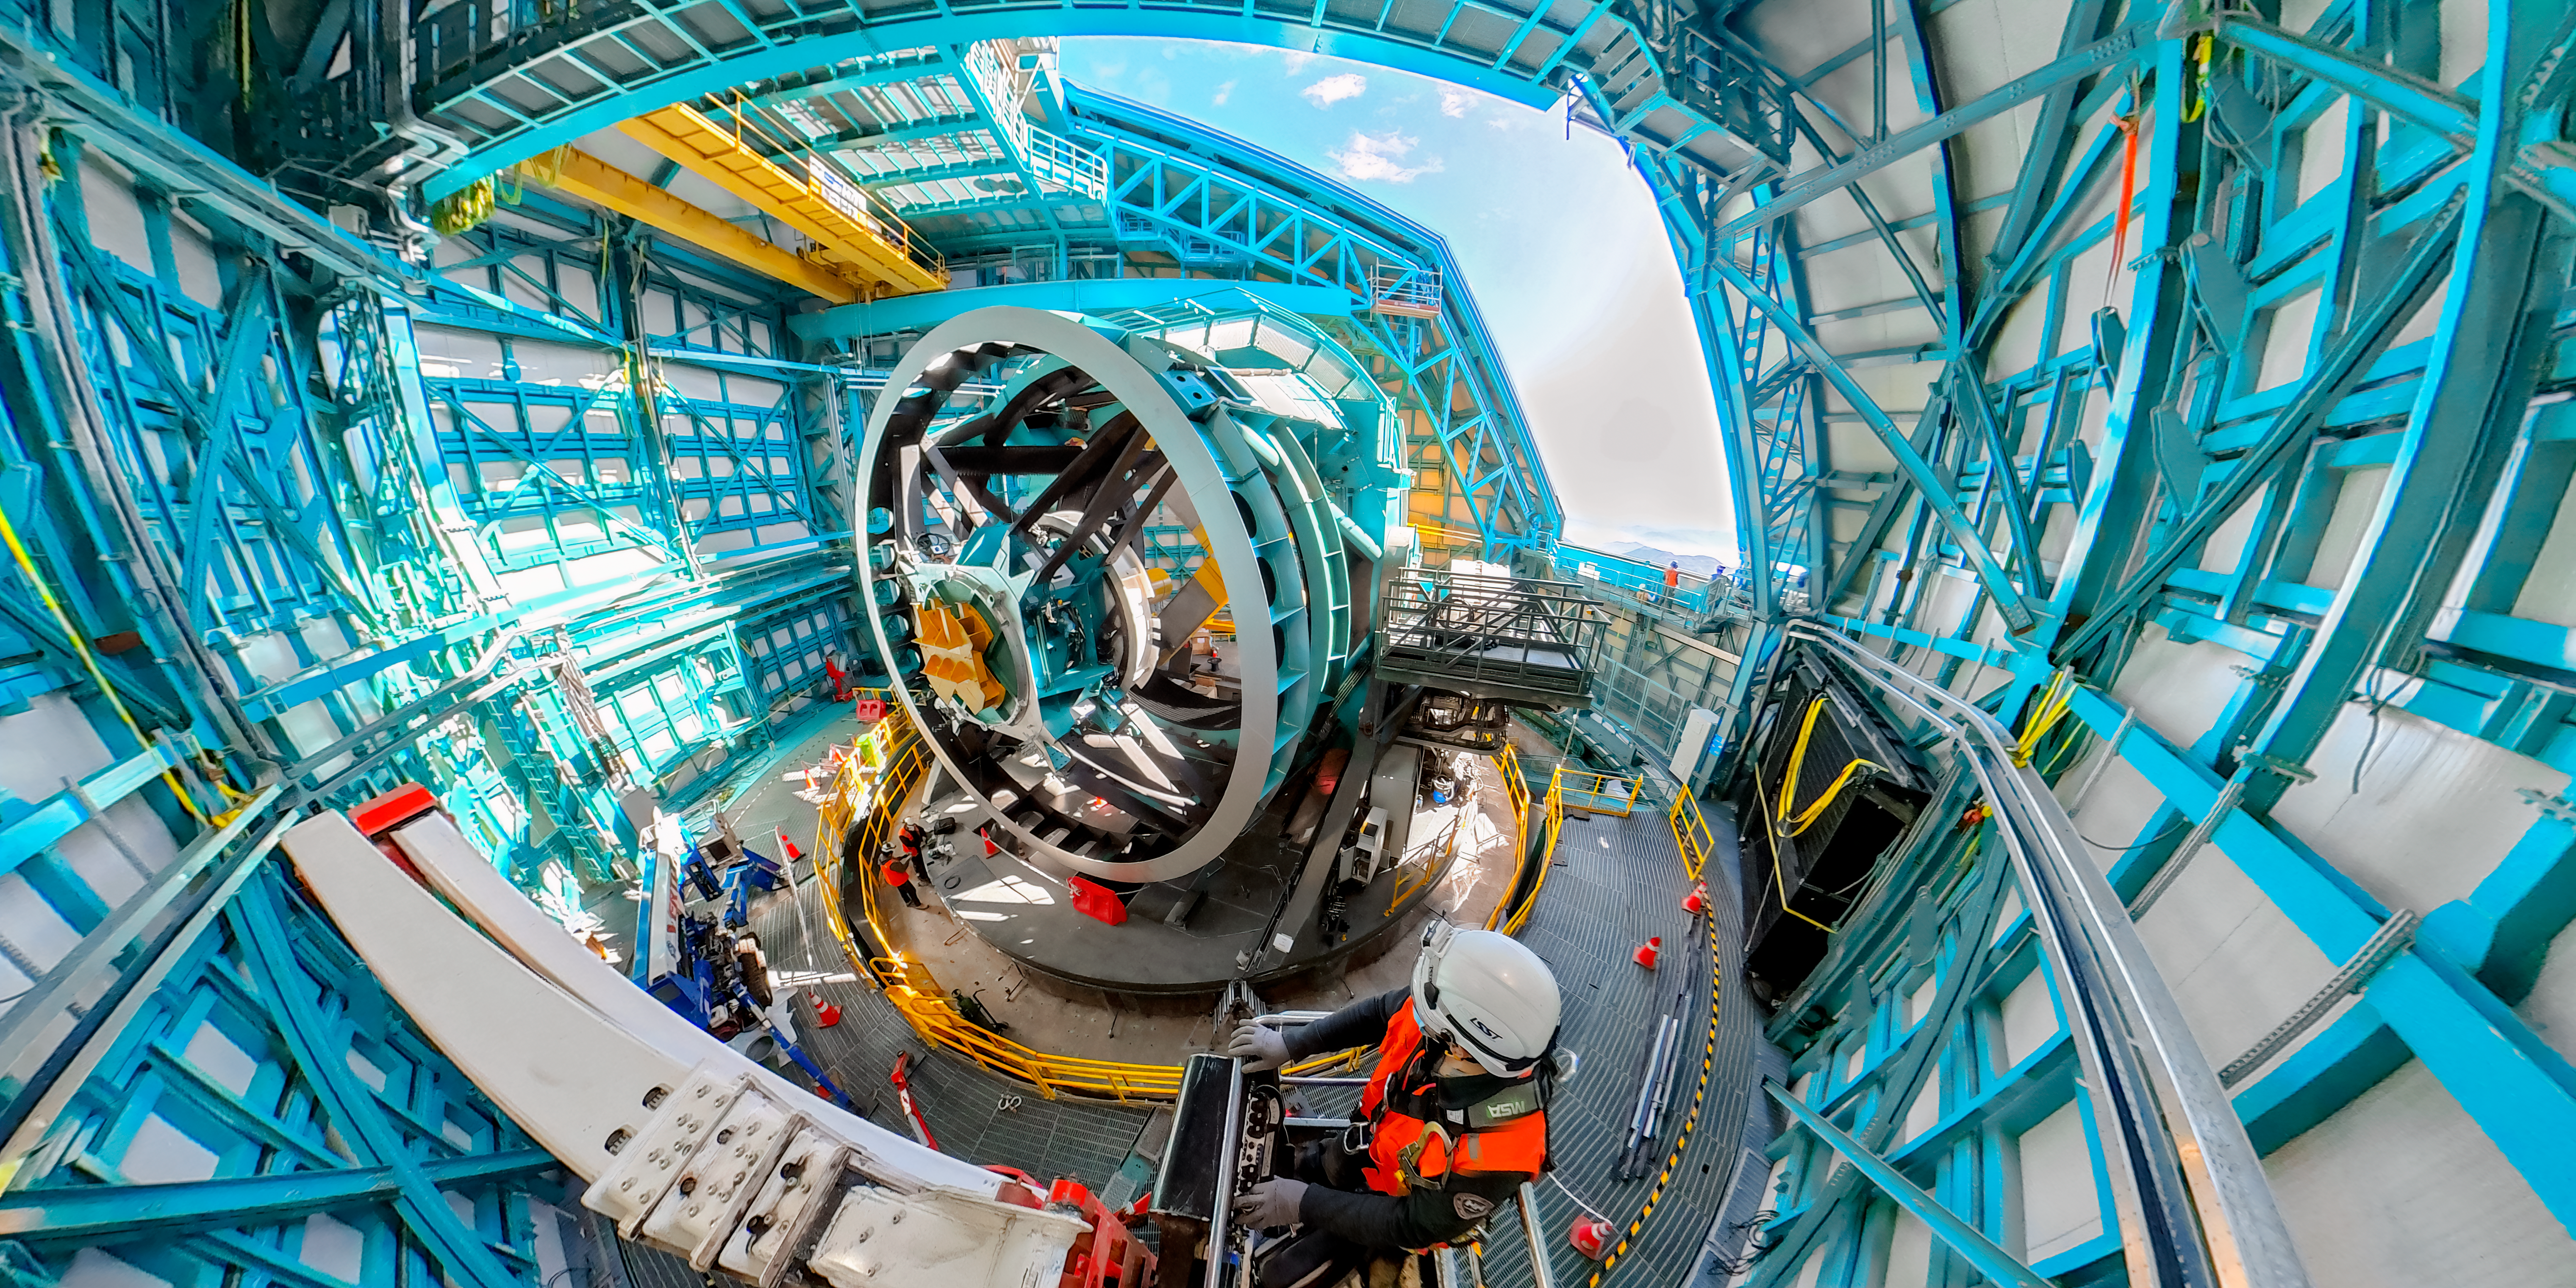

Rubin Telescope Mount

Wide view of the Simonyi Survey Telescope mount inside the dome at NSF–DOE Rubin Observatory.

Credit: RubinObs/NOIRLab/NSF/AURA/M. Zamani